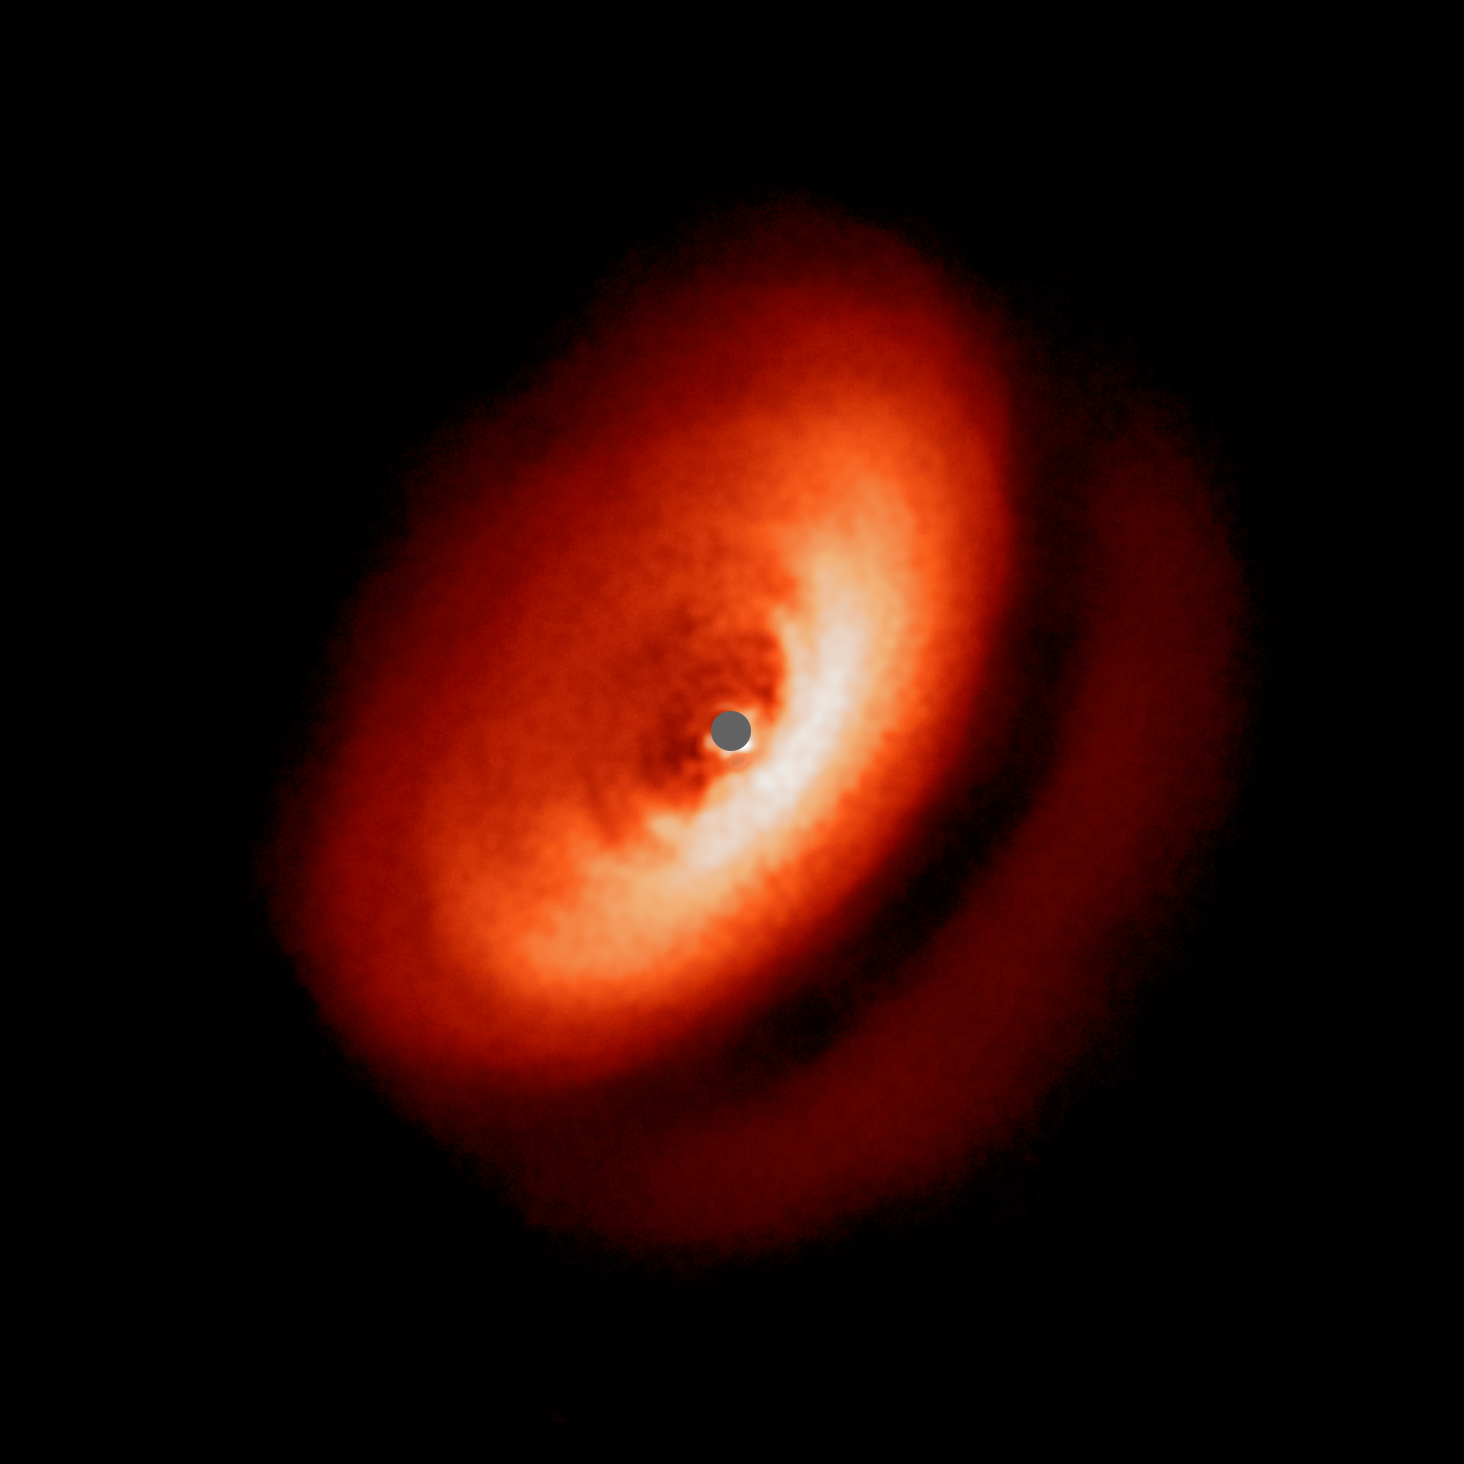

SPHERE image of the dusty disc around IM Lupi

This spectacular image from the SPHERE instrument on ESO's Very Large Telescope shows the dusty disc around the young star IM Lupi in finer detail than ever before.

Credit: ESO/H. Avenhaus et al./DARTT-S collaboration